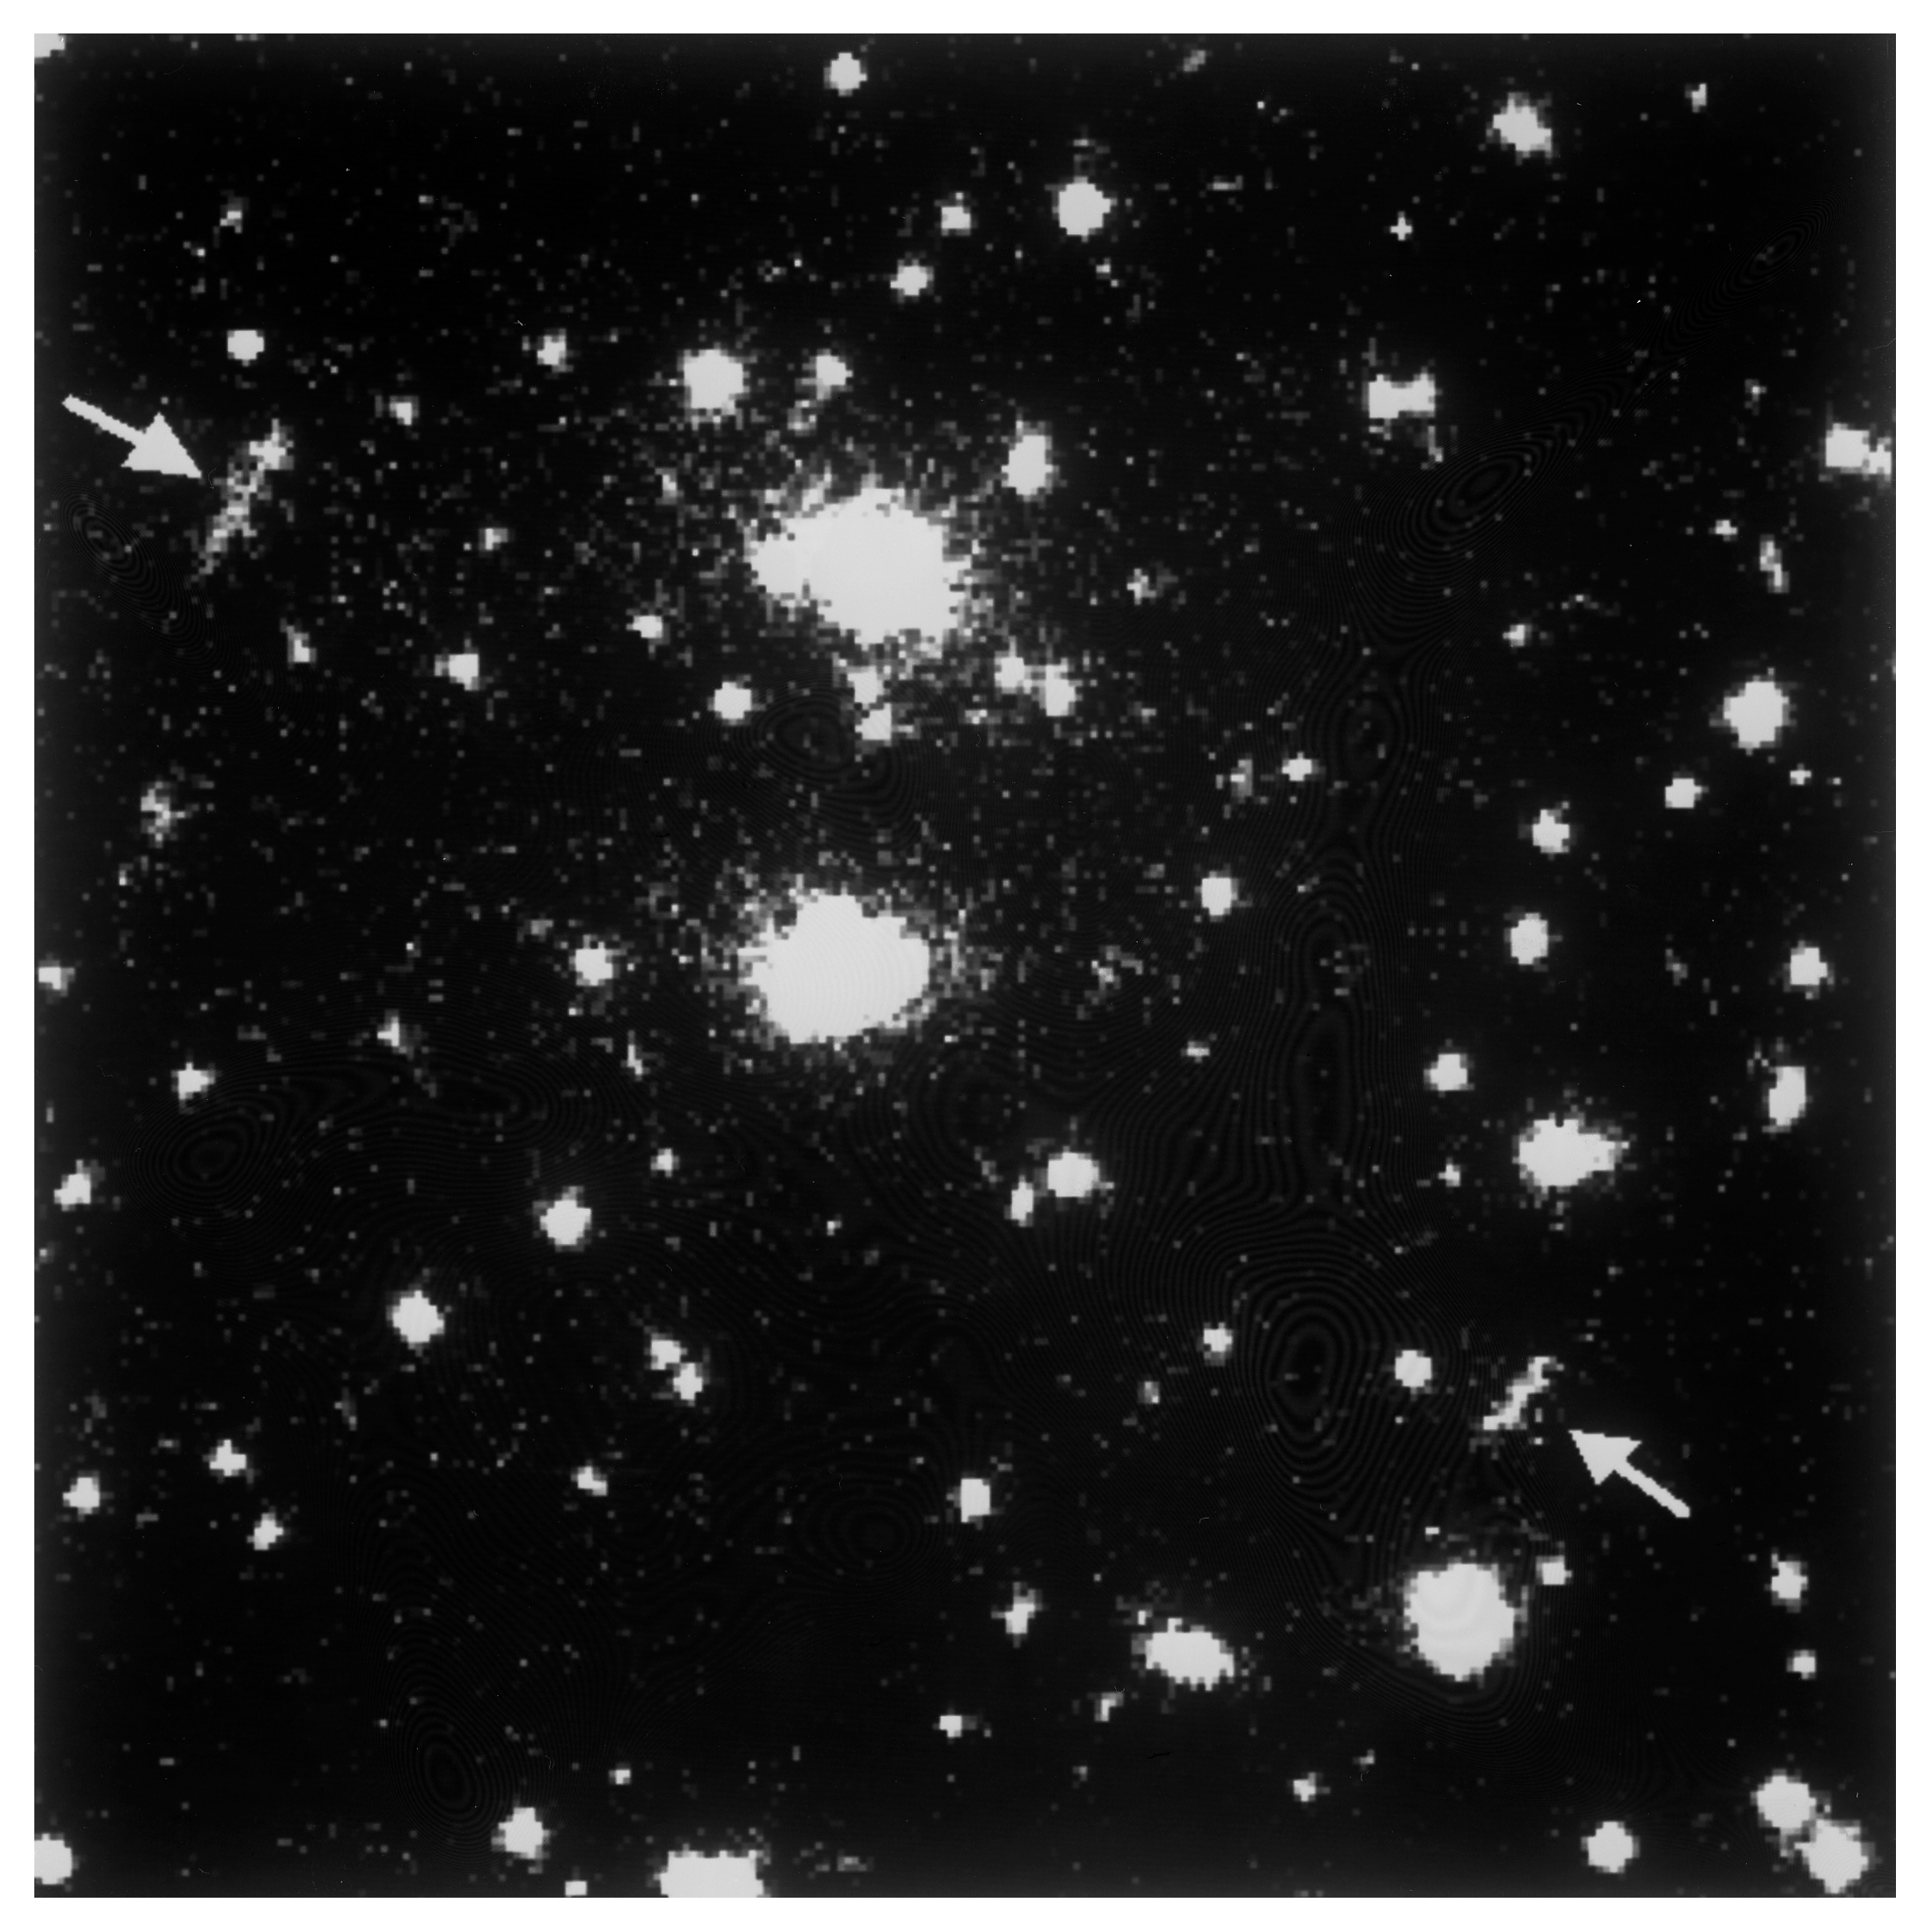

Bright X-Ray cluster acts as strong gravitational lens

This is an optical image of the most luminous ROSAT cluster of galaxies RXJ1347.5-1145, obtained with the MPG/ESO 2.2-metre telescope at the La Silla Observatory. The image shows the central part of the cluster with two bright gravitational arcs.

The arcs are 5 - 6 arcseconds long and located about 35 arcseconds to the North-East and South-West of the brightest galaxies in the cluster. They were detected on exposures of only 3 minutes duration with the 2.2-metre telescope and are among the brightest such arcs ever found.

At the distance of the cluster, approx. 5,000 million light-years, the arcs are situated at a projected distance of about 500,000 light-years from the centre of the cluster. It is an interesting possibility that the two arcs may in fact be two images of the same, very distant galaxy, that is situated far beyond RXJ1347.5-1145 and whose light has been bent and split by this cluster's strong gravitational field.

Credit: ESO